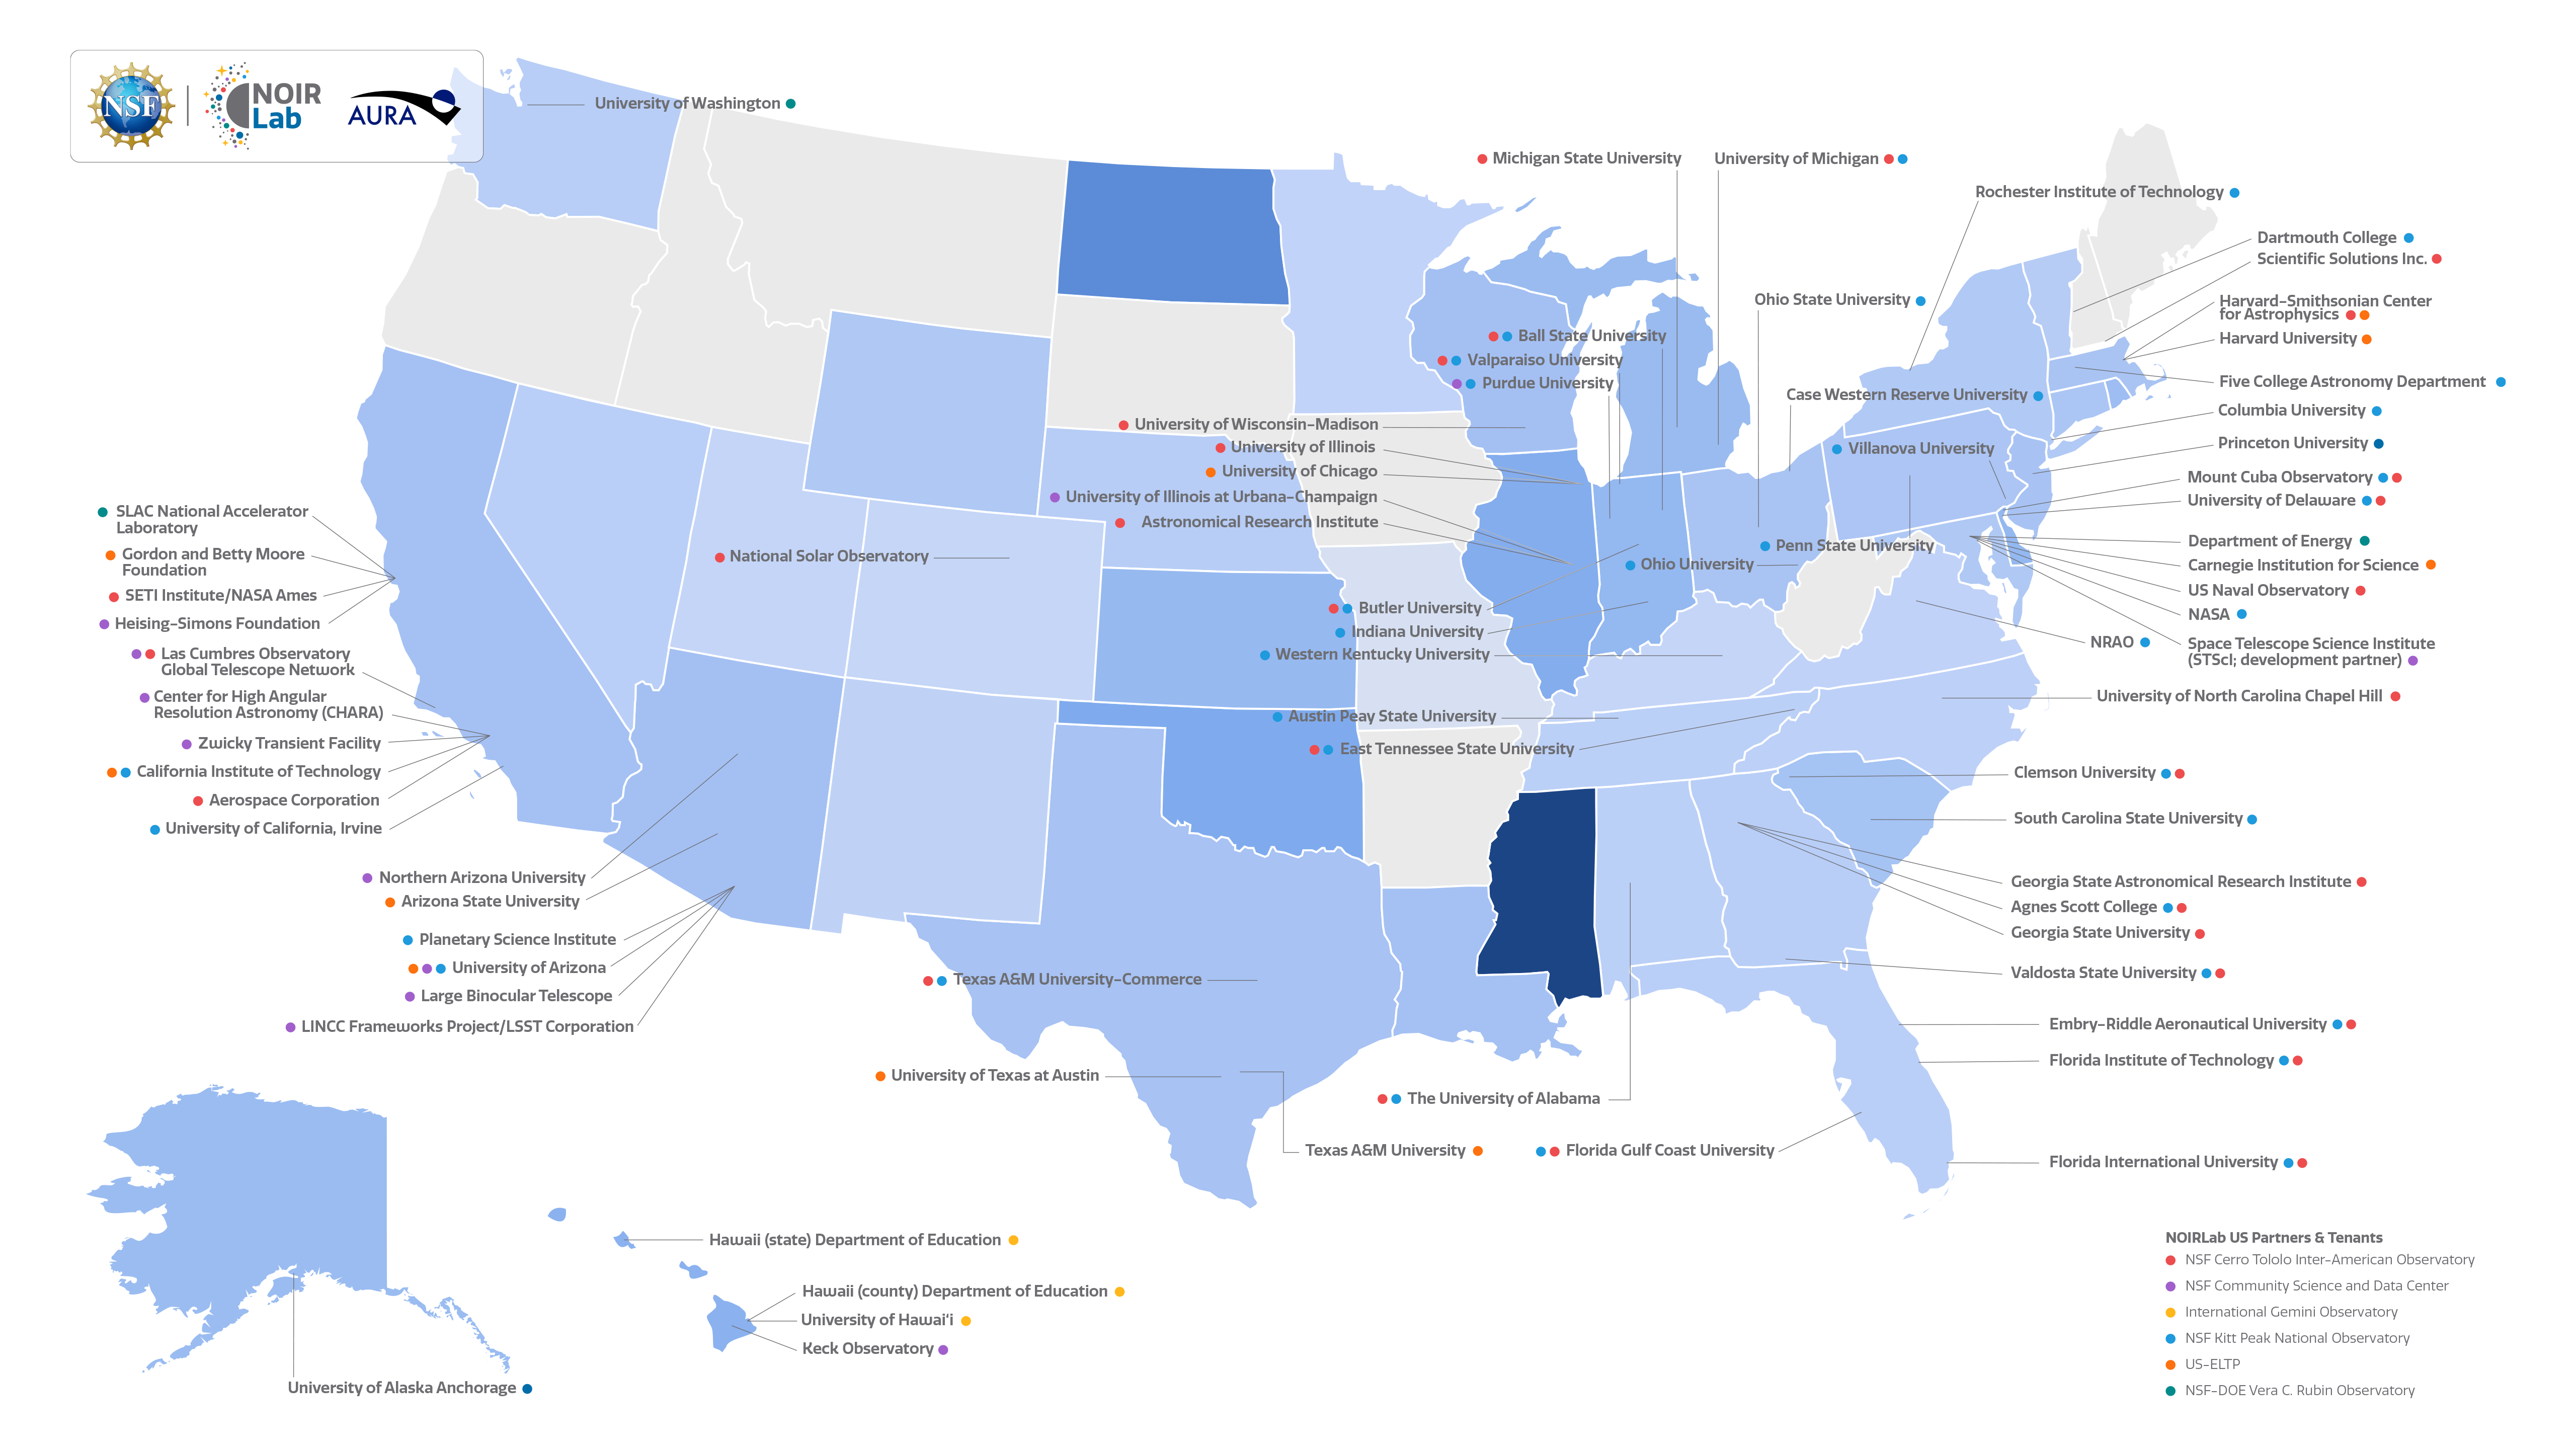

NOIRLab US Partners & Tenants

A map of NOIRLab's US partners and tenants.

International partners and tenants can be found here.

Full listing of NOIRLab Partners and Tenants.
Part of the Foundational Diagrams collection.

Credit: NOIRLab/NSF/AURA